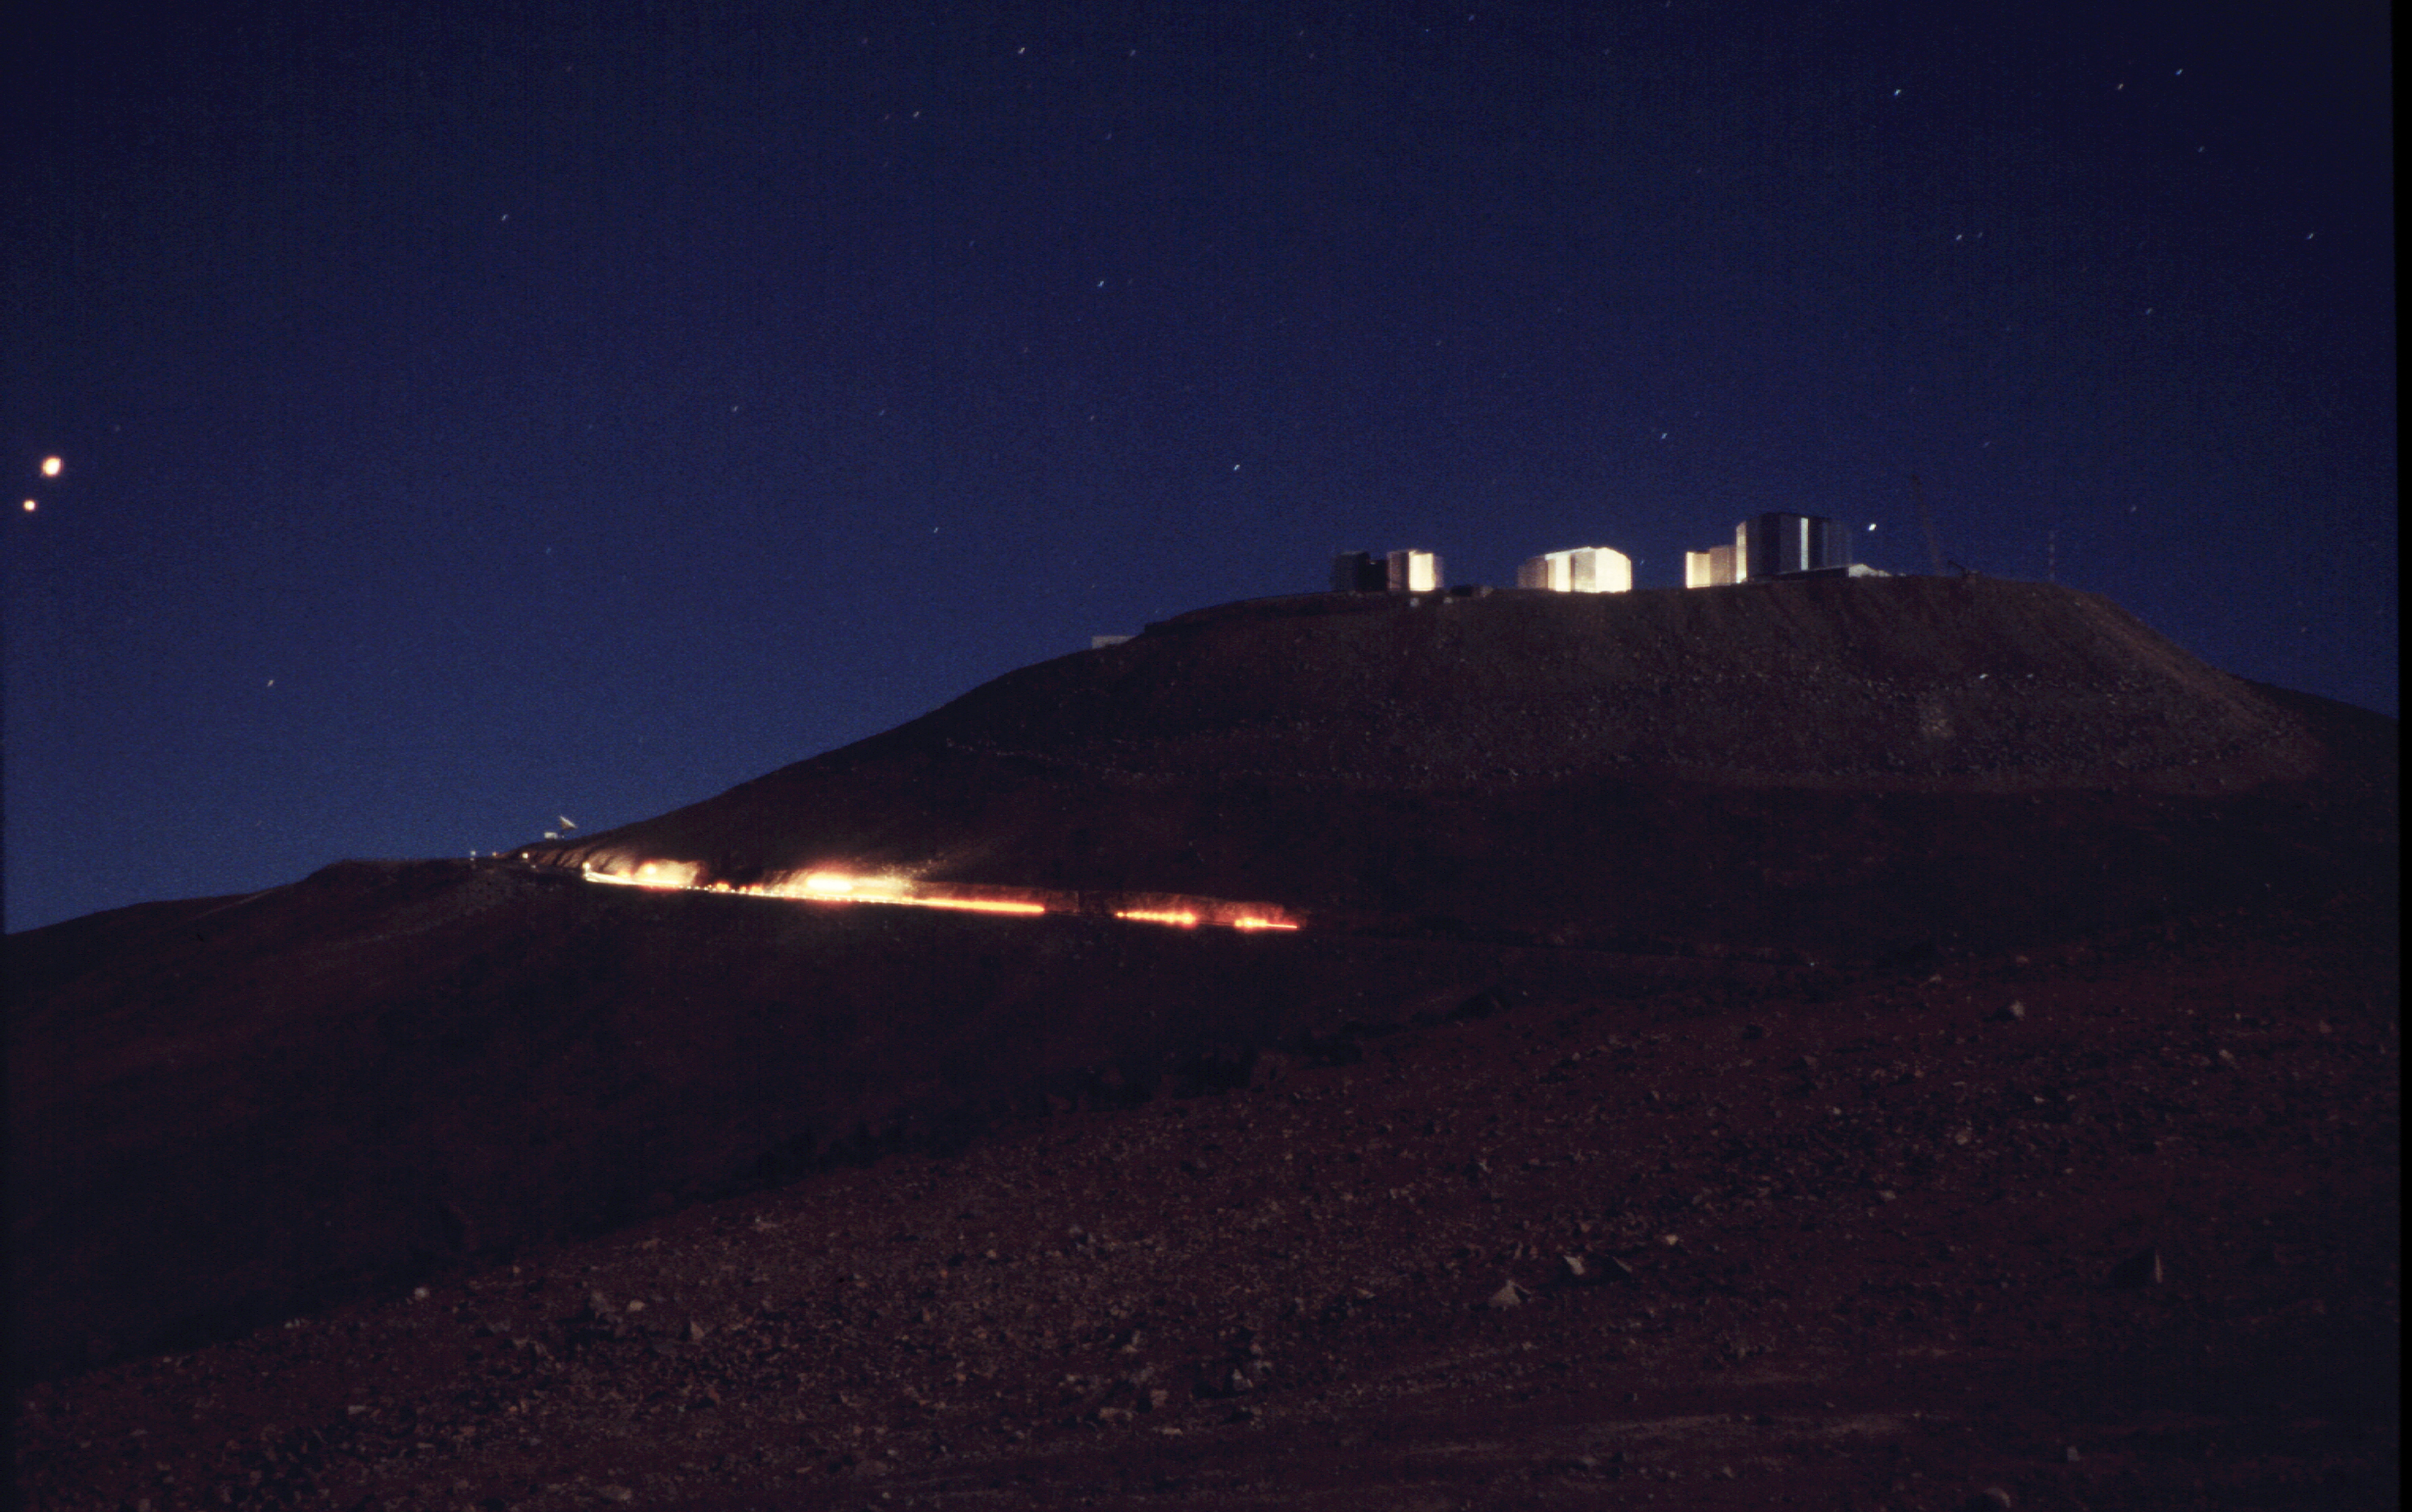

Transport to KUEYEN

The transport passes one of the last bends on the steep road leading towards the observing platform. (Photo obtained on March 17, 2000).

Astronomical mirrors must be regularly coated in order to retain their ability to reflect light efficiently. ANTU and KUEYEN, the two first VLT Unit Telescopes to enter into operation did so while construction work was still ongoing at the top of Paranal. During this period, there was unsually much dust in the air, some of which was deposited on the large mirrors of these two telescopes. It was therefore decided to re-aluminize these mirrors when the work was over. This was done in February and March 2000. For this delicate operation, the mirror cell with the 22-tonnes, 8.2-m Zerodur mirror is removed from the telescope and wrapped in a protective cover. It is then moved out of the telescope enclosure and placed on a carriage that is hauled down the mountain to the Mirror Maintenance Building (MMB). Here the old aluminium layer is removed and the mirror is carefully washed, before it is placed in the Coating Tank. A new and clean aluminium layer is deposited by the sputtering technique. After careful checking, the mirror is brought back to the telescope and mounted. This photo was obtained at the time when KUEYEN's mirror was undergoing this process.

Credit: ESO